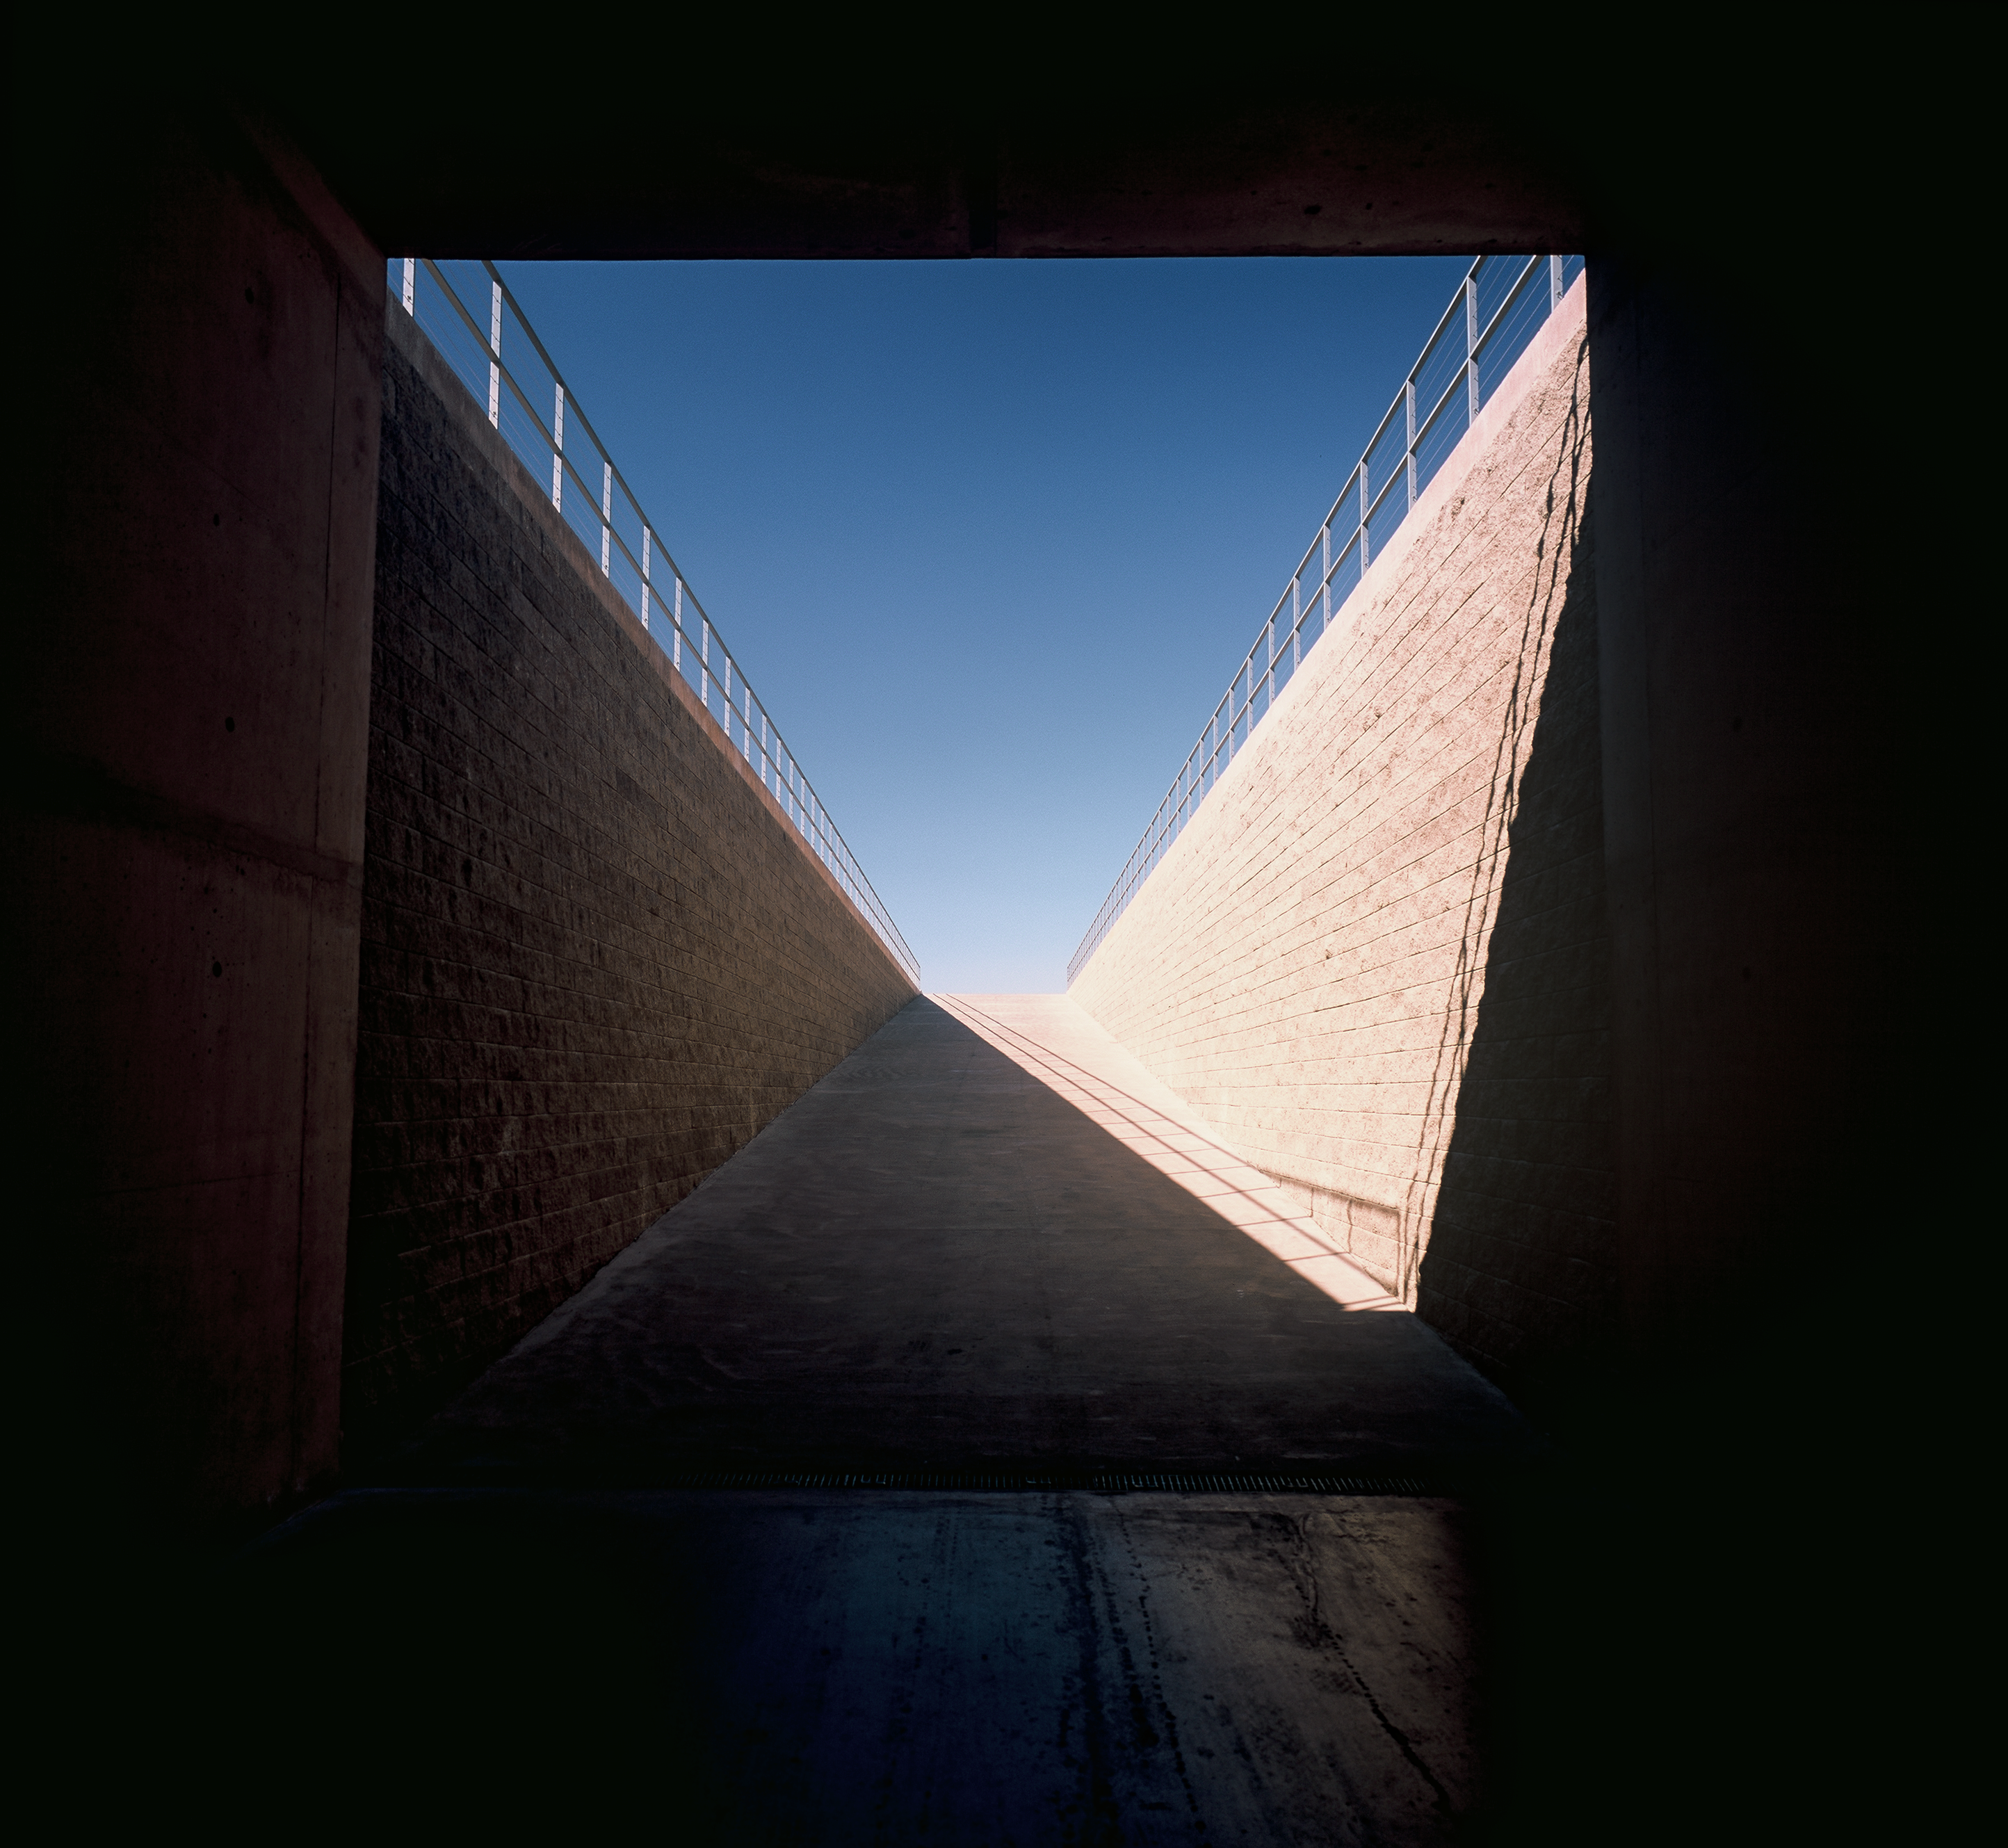

Paranal Residencia

One of the entrances to the Paranal Residencia. This image was obtained in March 2002.

Credit: ESO